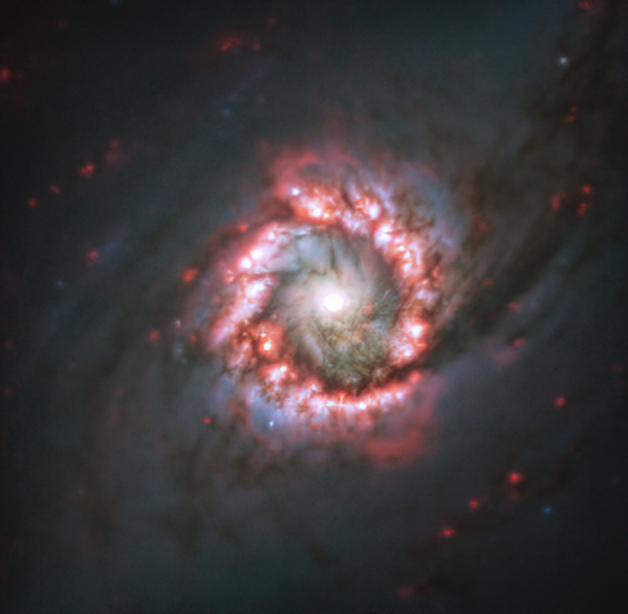

Rose of star formation around distant supermassive black hole

Captured with the MUSE instrument on ESO’s Very Large Telescope (VLT), this image of the distant spiral galaxy NGC 1097 shows a textbook example of a star-bursting nuclear ring. Located 45 million light-years away from Earth, in the constellation of Fornax, this ring lies at the very centre of its galaxy. It spans only 5,000 light years across, being dwarfed by the full size of its host galaxy, which extends some tens of thousands of light-years beyond its centre.

The darker lanes seen in this MUSE image show dust, gas and debris from the galaxy (or possibly from a satellite galaxy), which are being funnelled into the supermassive black hole at its centre. This process heats up the surrounding matter forming an accretion disc around the black hole and launching huge amounts of energy into the surrounding area. Nearby dust is heated up and star formation accelerates in the area around the supermassive black hole, forming the star-bursting nuclear ring shown in pink and purple tones in the image.

MUSE, which stands for Multi Unit Spectroscopic Explorer, is attached to Yepun, one of the four, 8.2-metre telescopes that make up the VLT at ESO’s Paranal Observatory. Its unique design has allowed researchers to map complex mechanisms within many galaxies and analyse the formation of stars and star clusters.

Credit: ESO/TIMER survey